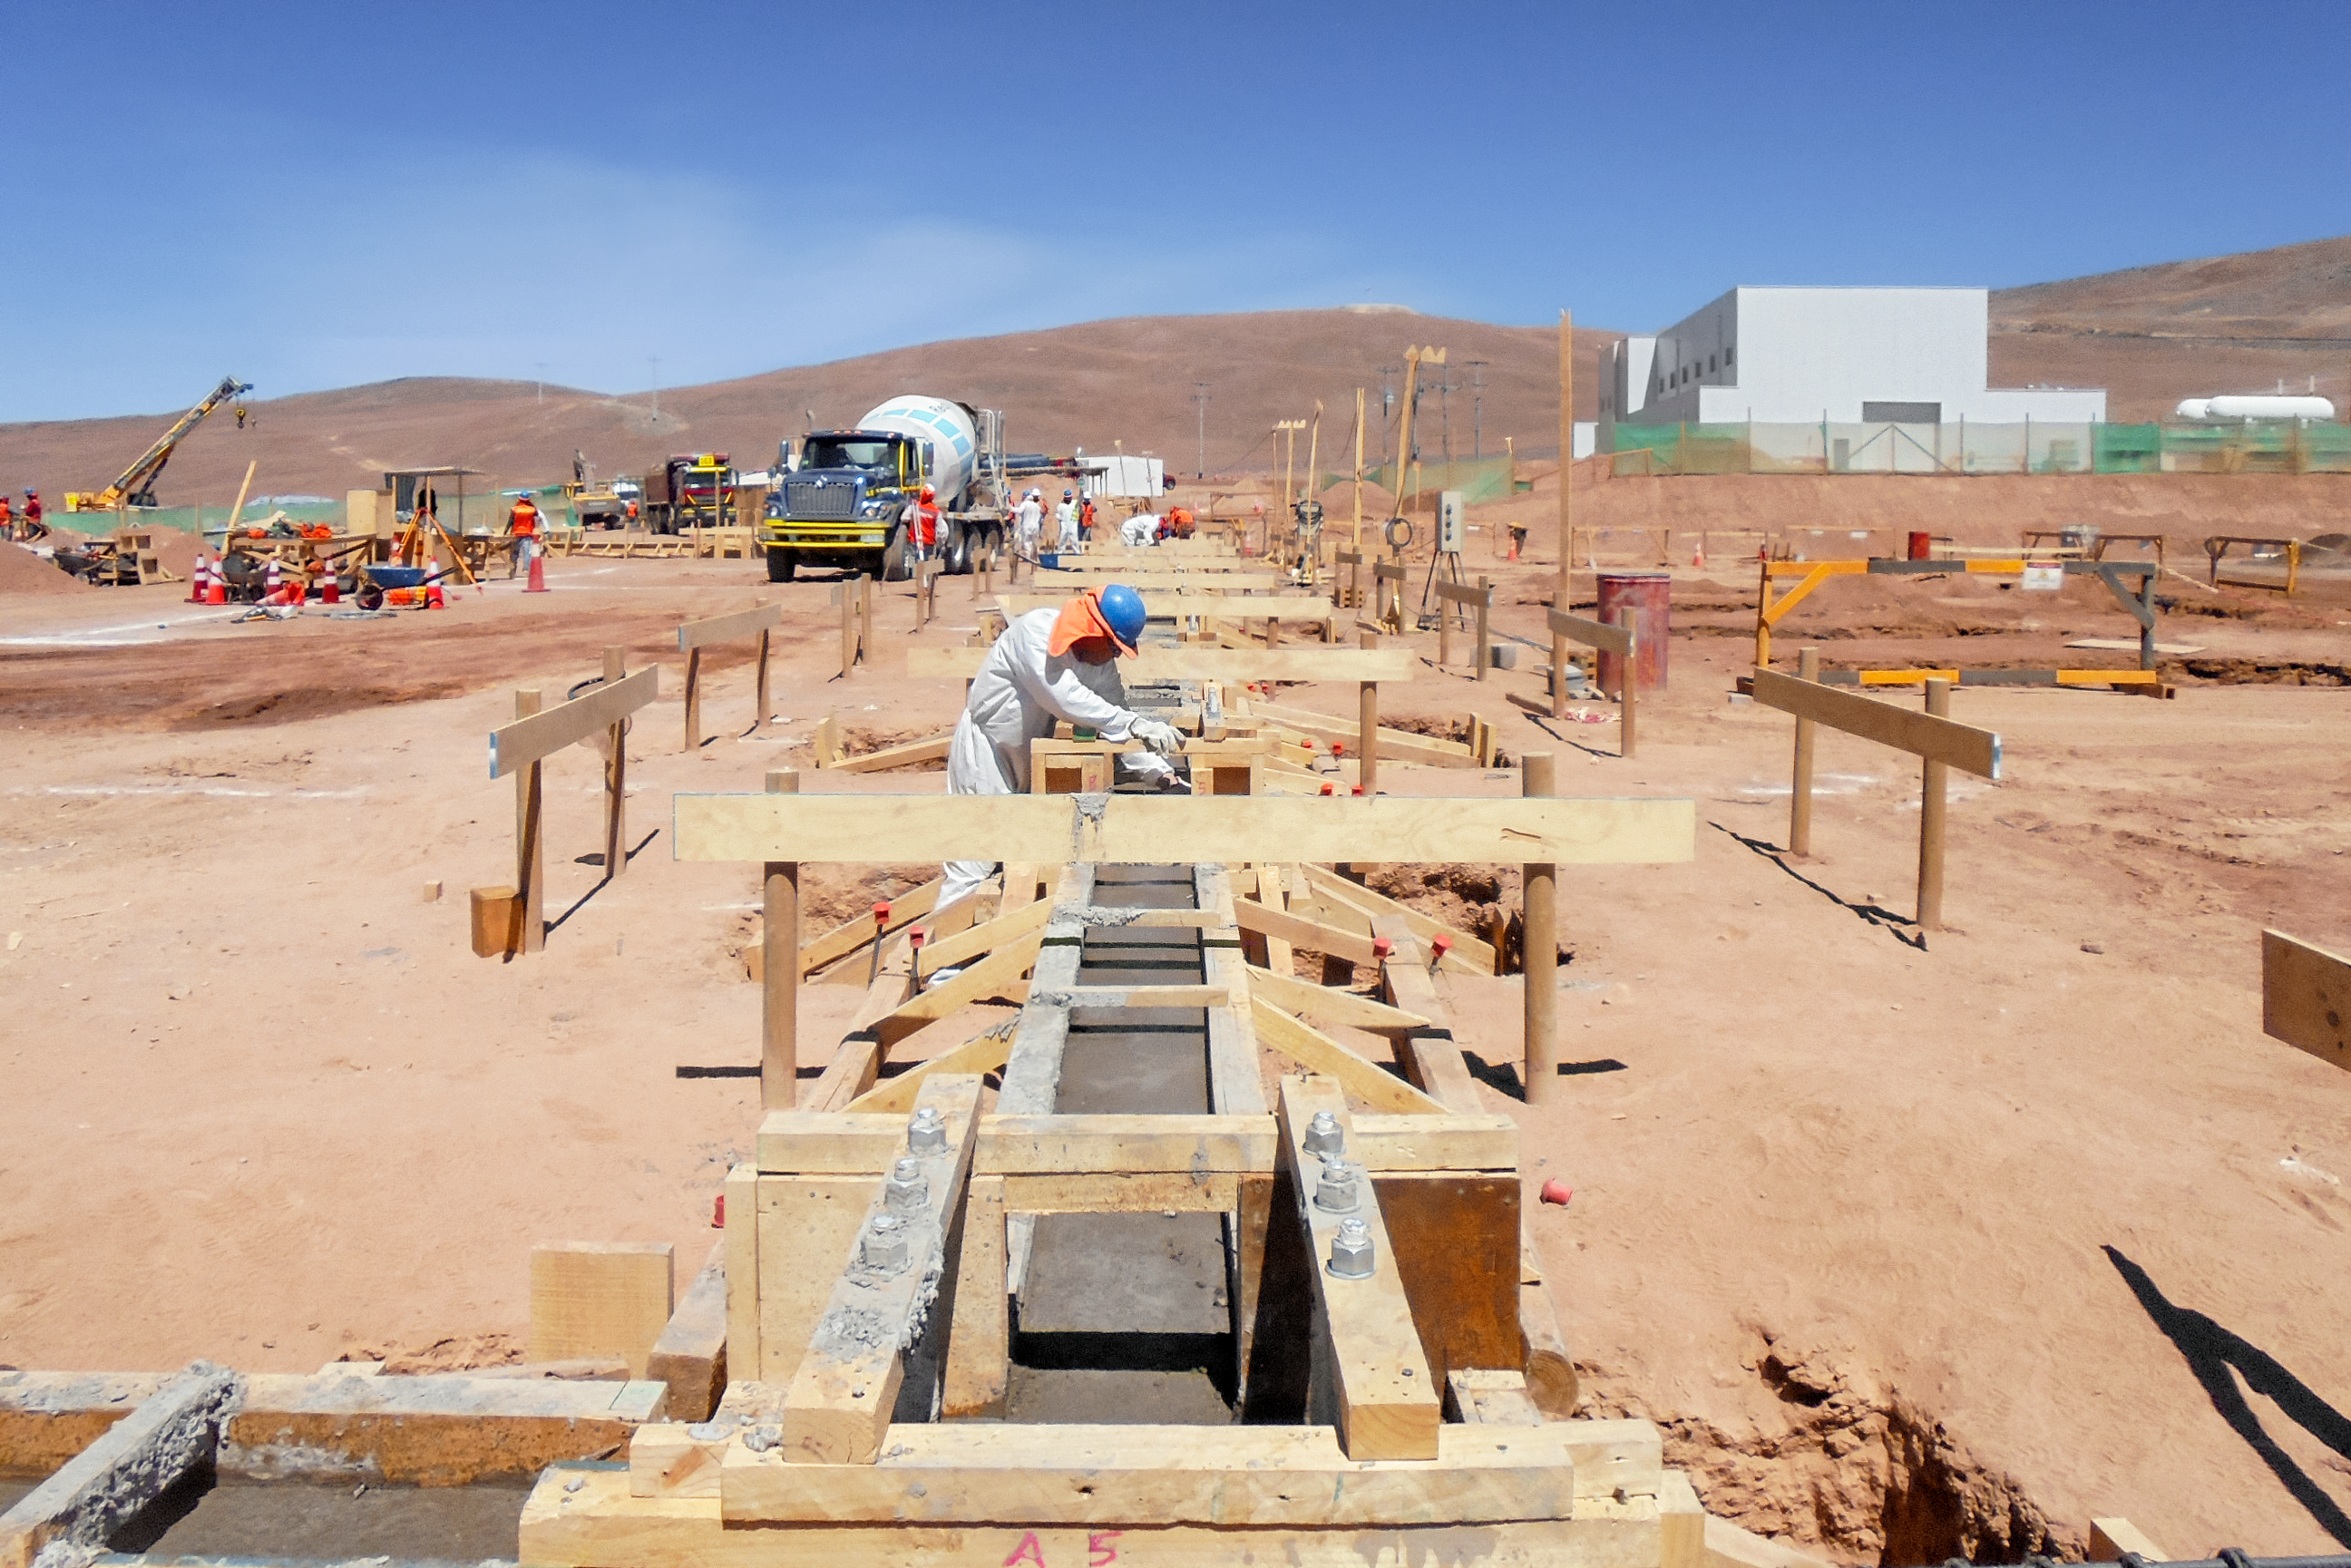

Building the future

Work is in progress at the ELT Technical Facility (ETF) at ESO's Paranal Observatory. This facility will serve as a site for the integration and verification of components of the Extremely Large Telescope, which, when completed, will be the the largest optical telescope in the world: the world's biggest eye on the sky.

Credit: C. Cabrera/ESO